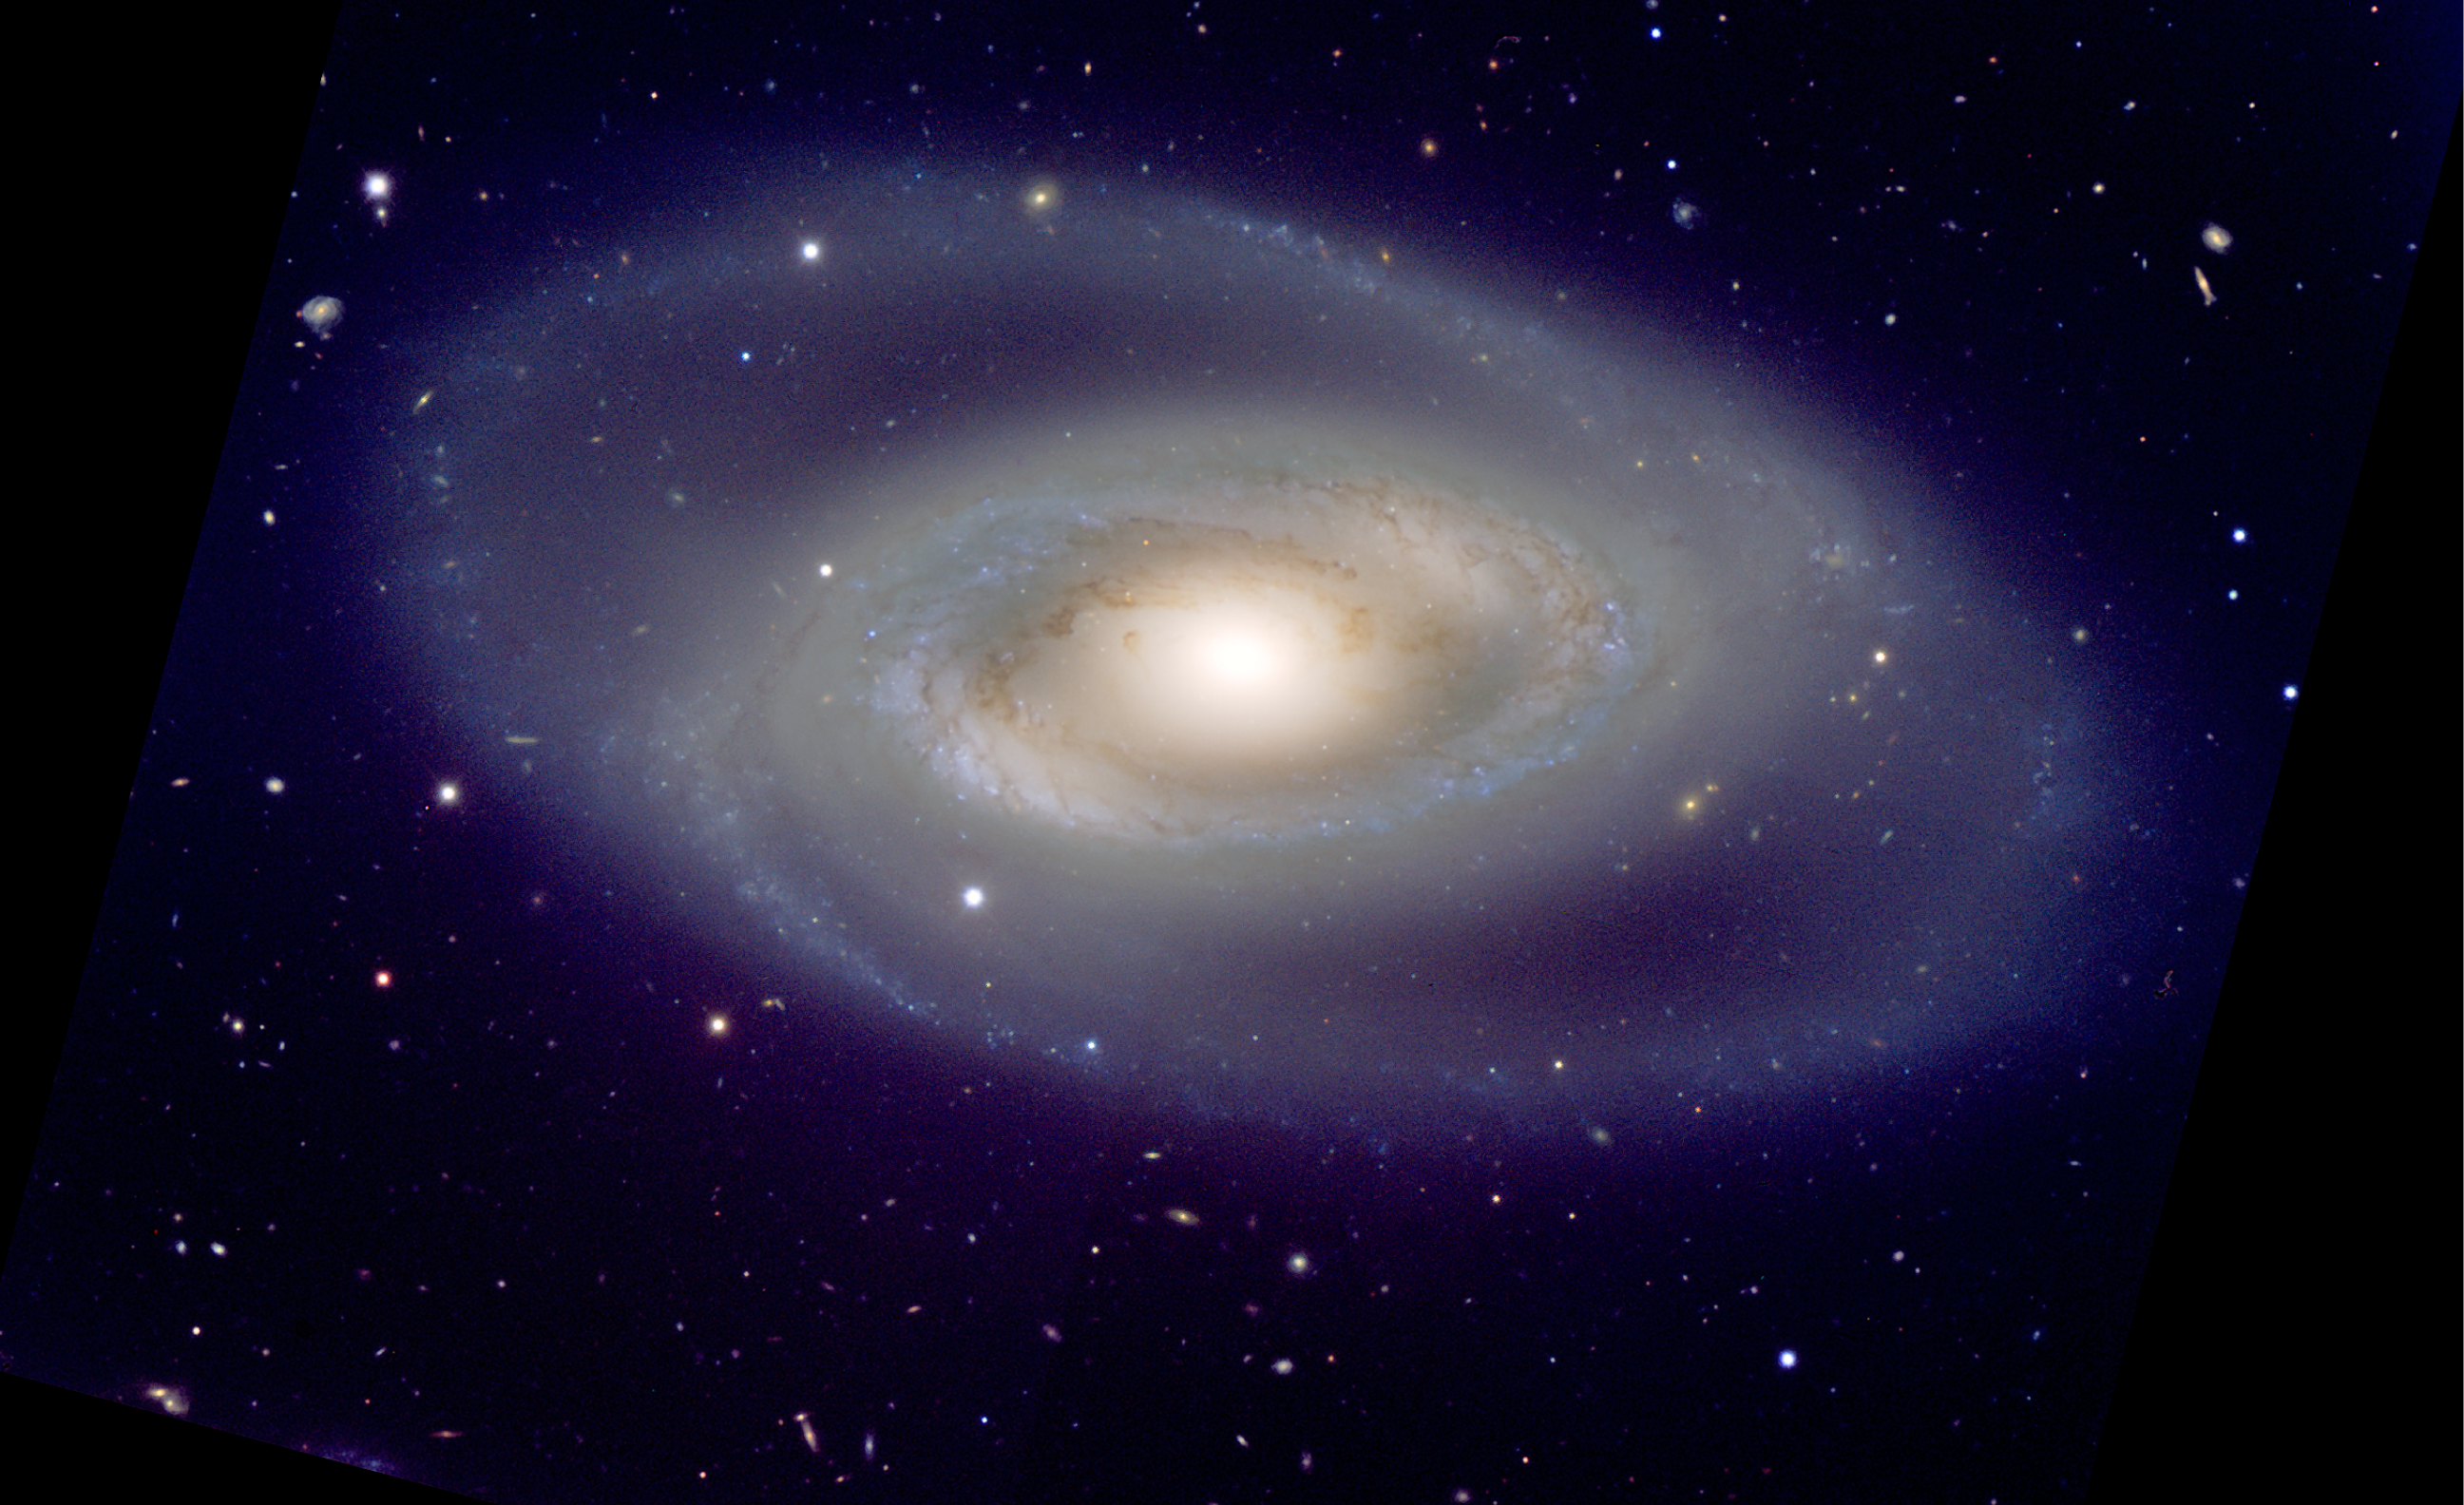

The colossal cosmic eye NGC 1350

Colour-composite of the spiral galaxy NGC 1350 taken with FORS2 at the ESO Very Large Telescope. The image, totalling 16 minutes of observations, clearly reveals the delicate structures in this gigantic "eye" as well as many background galaxies.

Credit: ESO